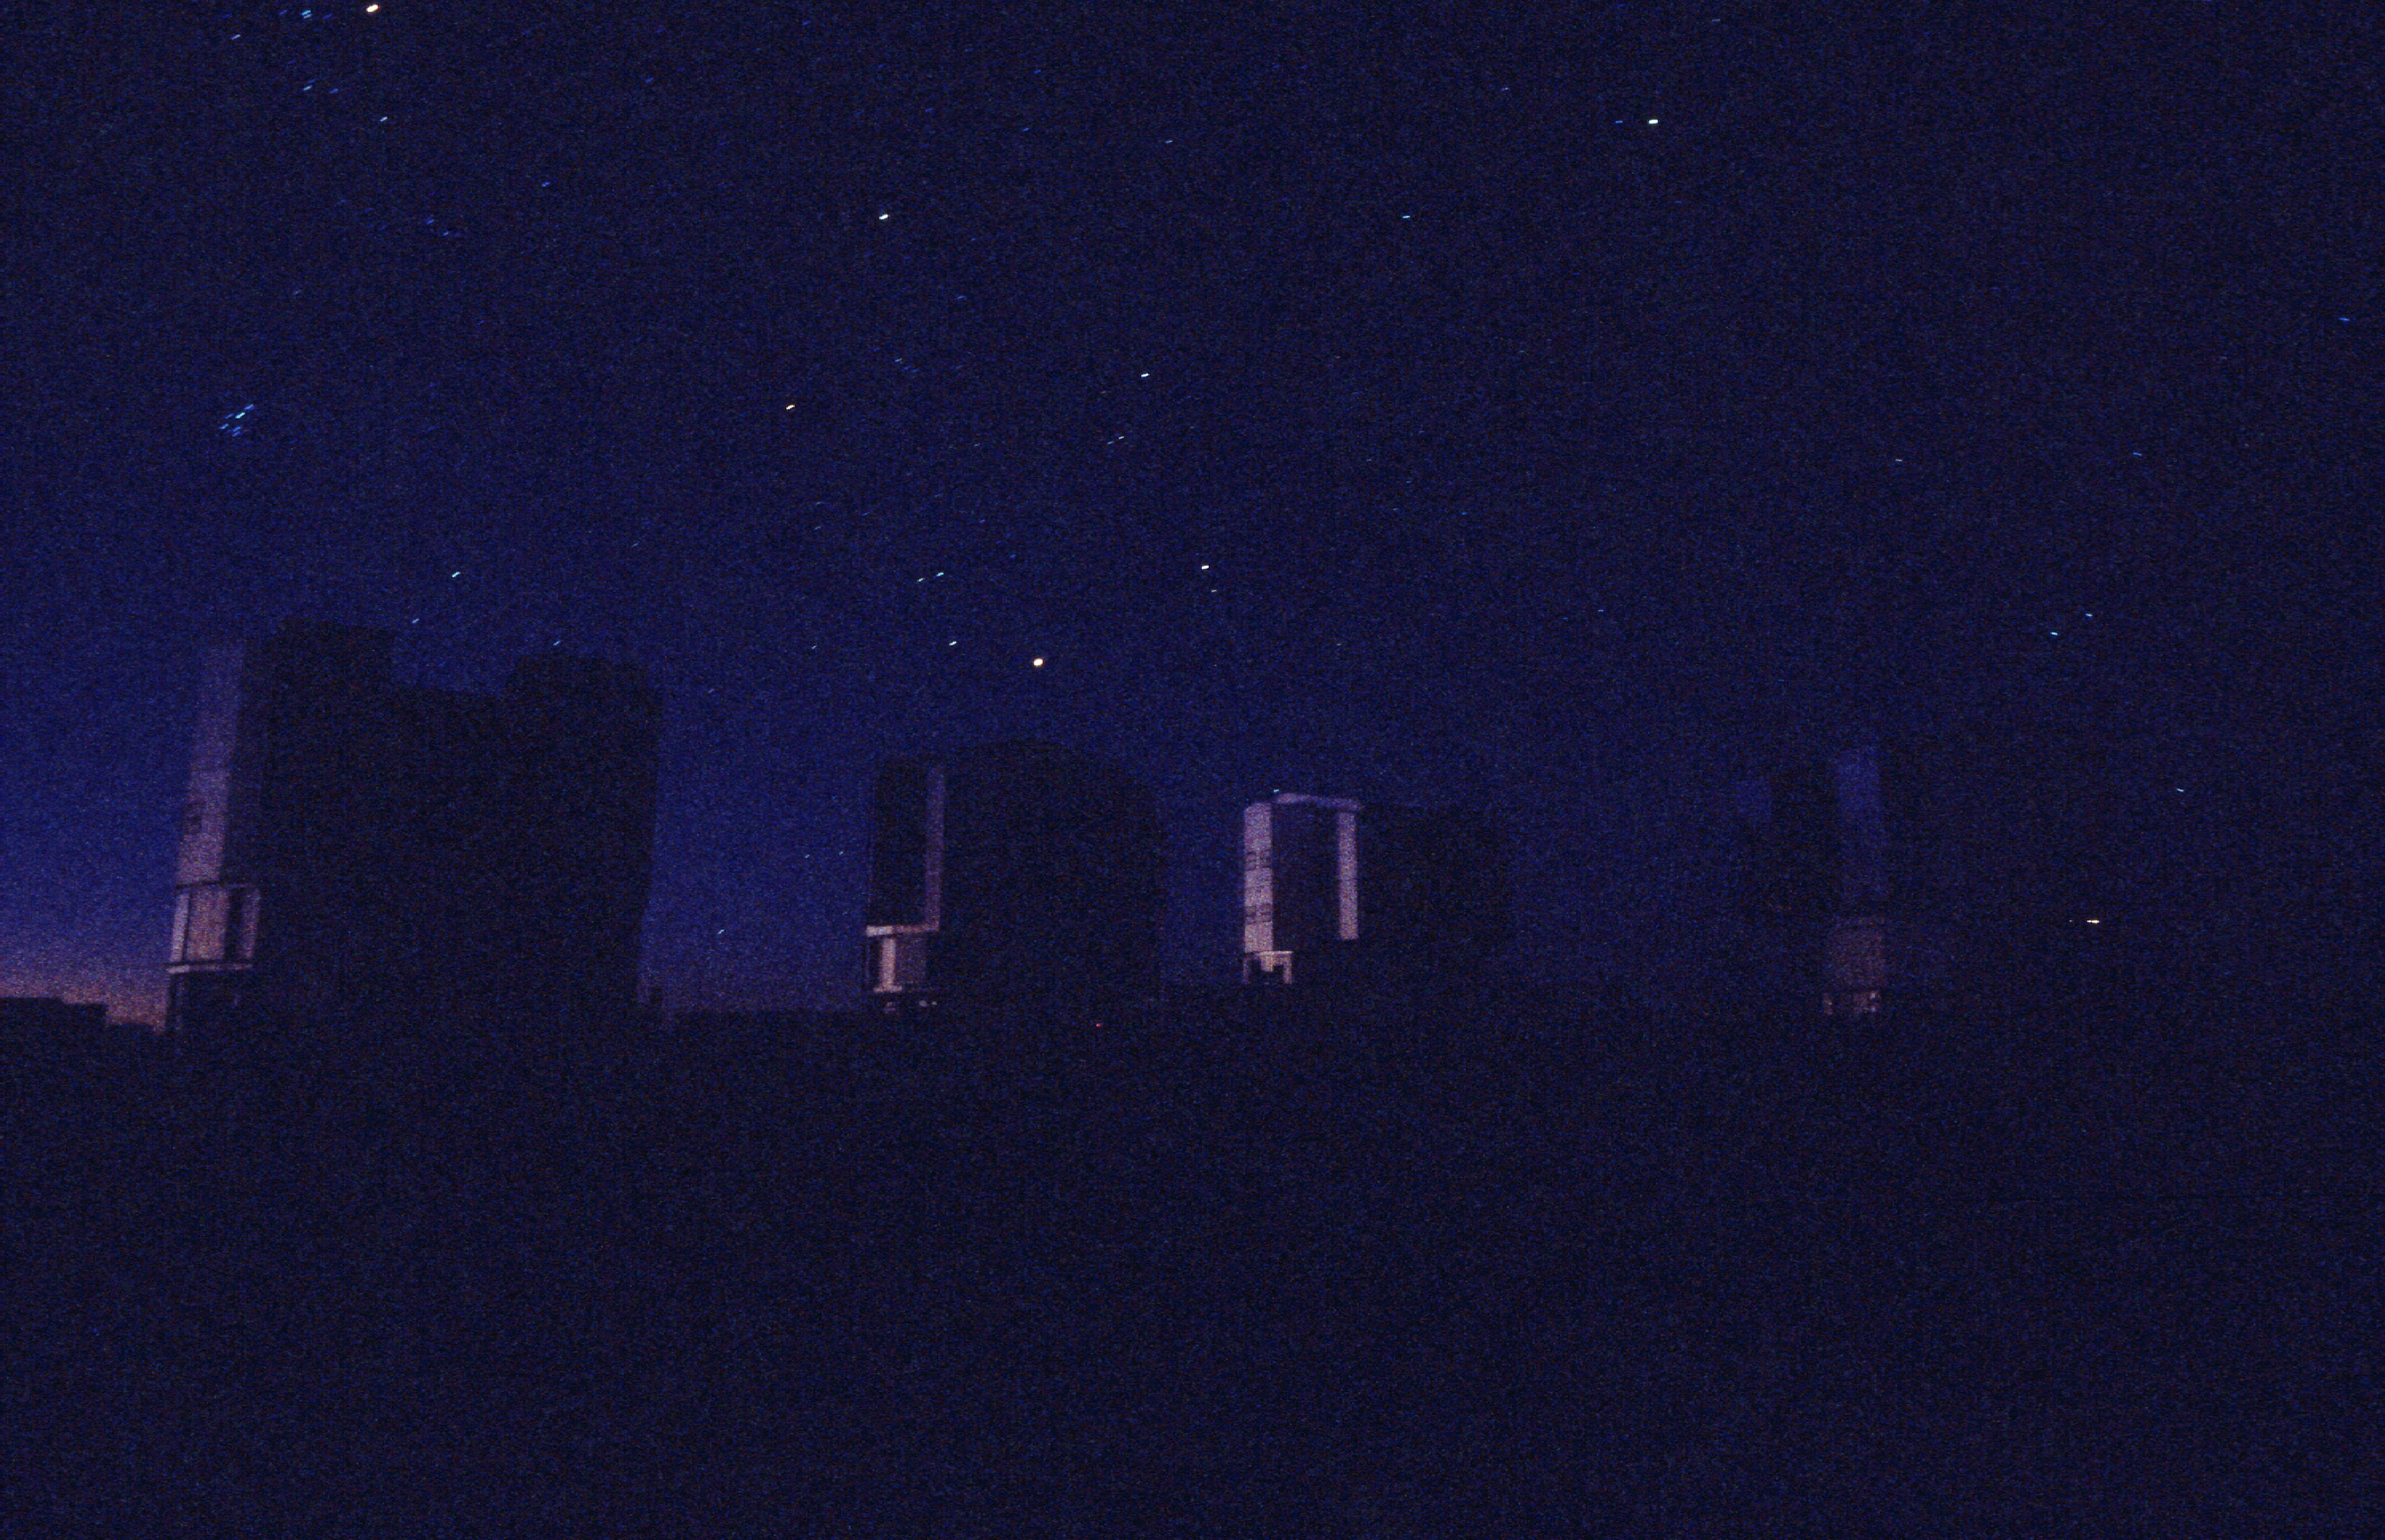

Enclosures of the VLT

The enclosures of the four VLT telescopes, ANTU, KUEYEN, MELIPAL and YEPUN (left to right), with the first stars in the sky, above the glow at the western horizon. (Photo obtained on March 23, 2000).

Astronomical observations begin soon after sunset at Paranal.

Normally, they start with a series of test and calibration exposures that serve to determine the exact status of the various instruments, e.g., in terms of sensitivity at different wavelengths.

Some of these exposures are performed on a white target on the inside of the telescope enclosure, others are made on the sky, as it gets progressively darker.

If they are included in a programme, observations of comparatively bright objects may be carried out while the sky is still relatively bright. However, those of the faintest objects must wait until the period of "astronomical twilight" is over, i.e., when the Sun is at least 18° below the horizon.

Credit: ESO